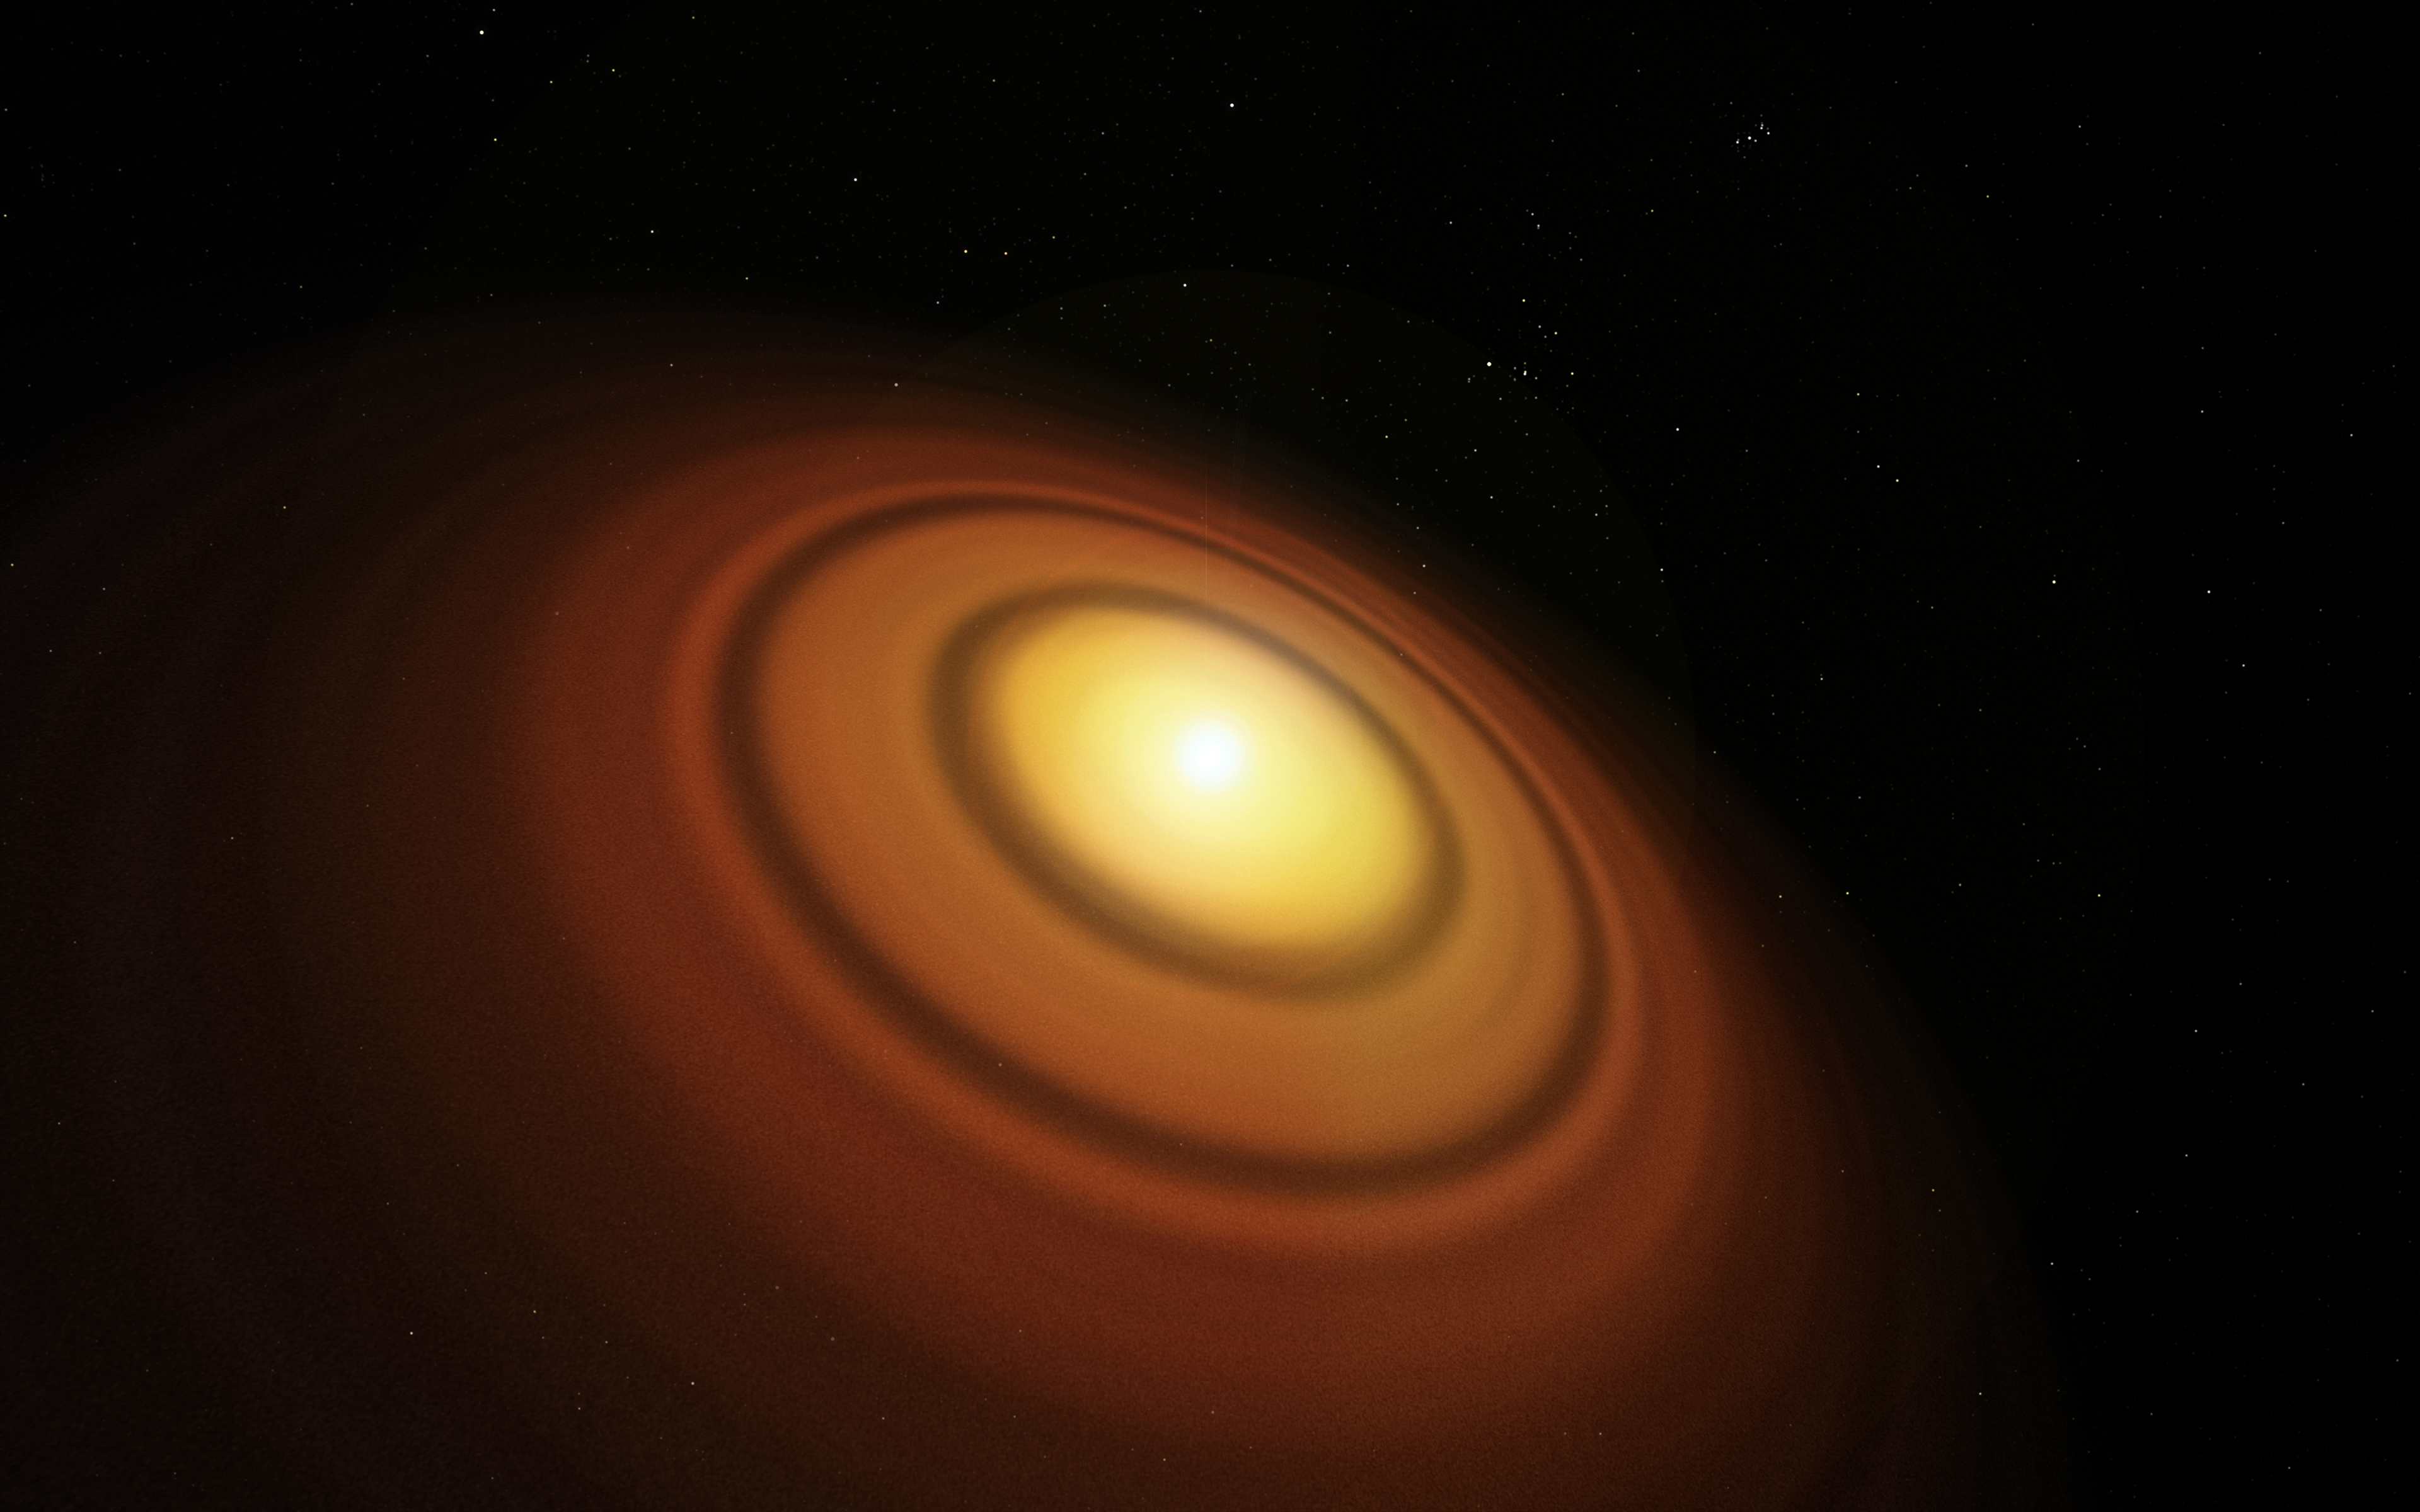

Artist’s impression of the disc around the young star TW Hydra

This artist’s impression shows the closest known protoplanetary disc, around the star TW Hydrae in the huge constellation of Hydra (The Female Watersnake). The organic molecule methyl alcohol (methanol) has been found by the Atacama Large Millimeter/submillimeter Array (ALMA) in this disc. This is the first such detection of the compound in a young planet-forming disc.

Credit: ESO/M. Kornmesser